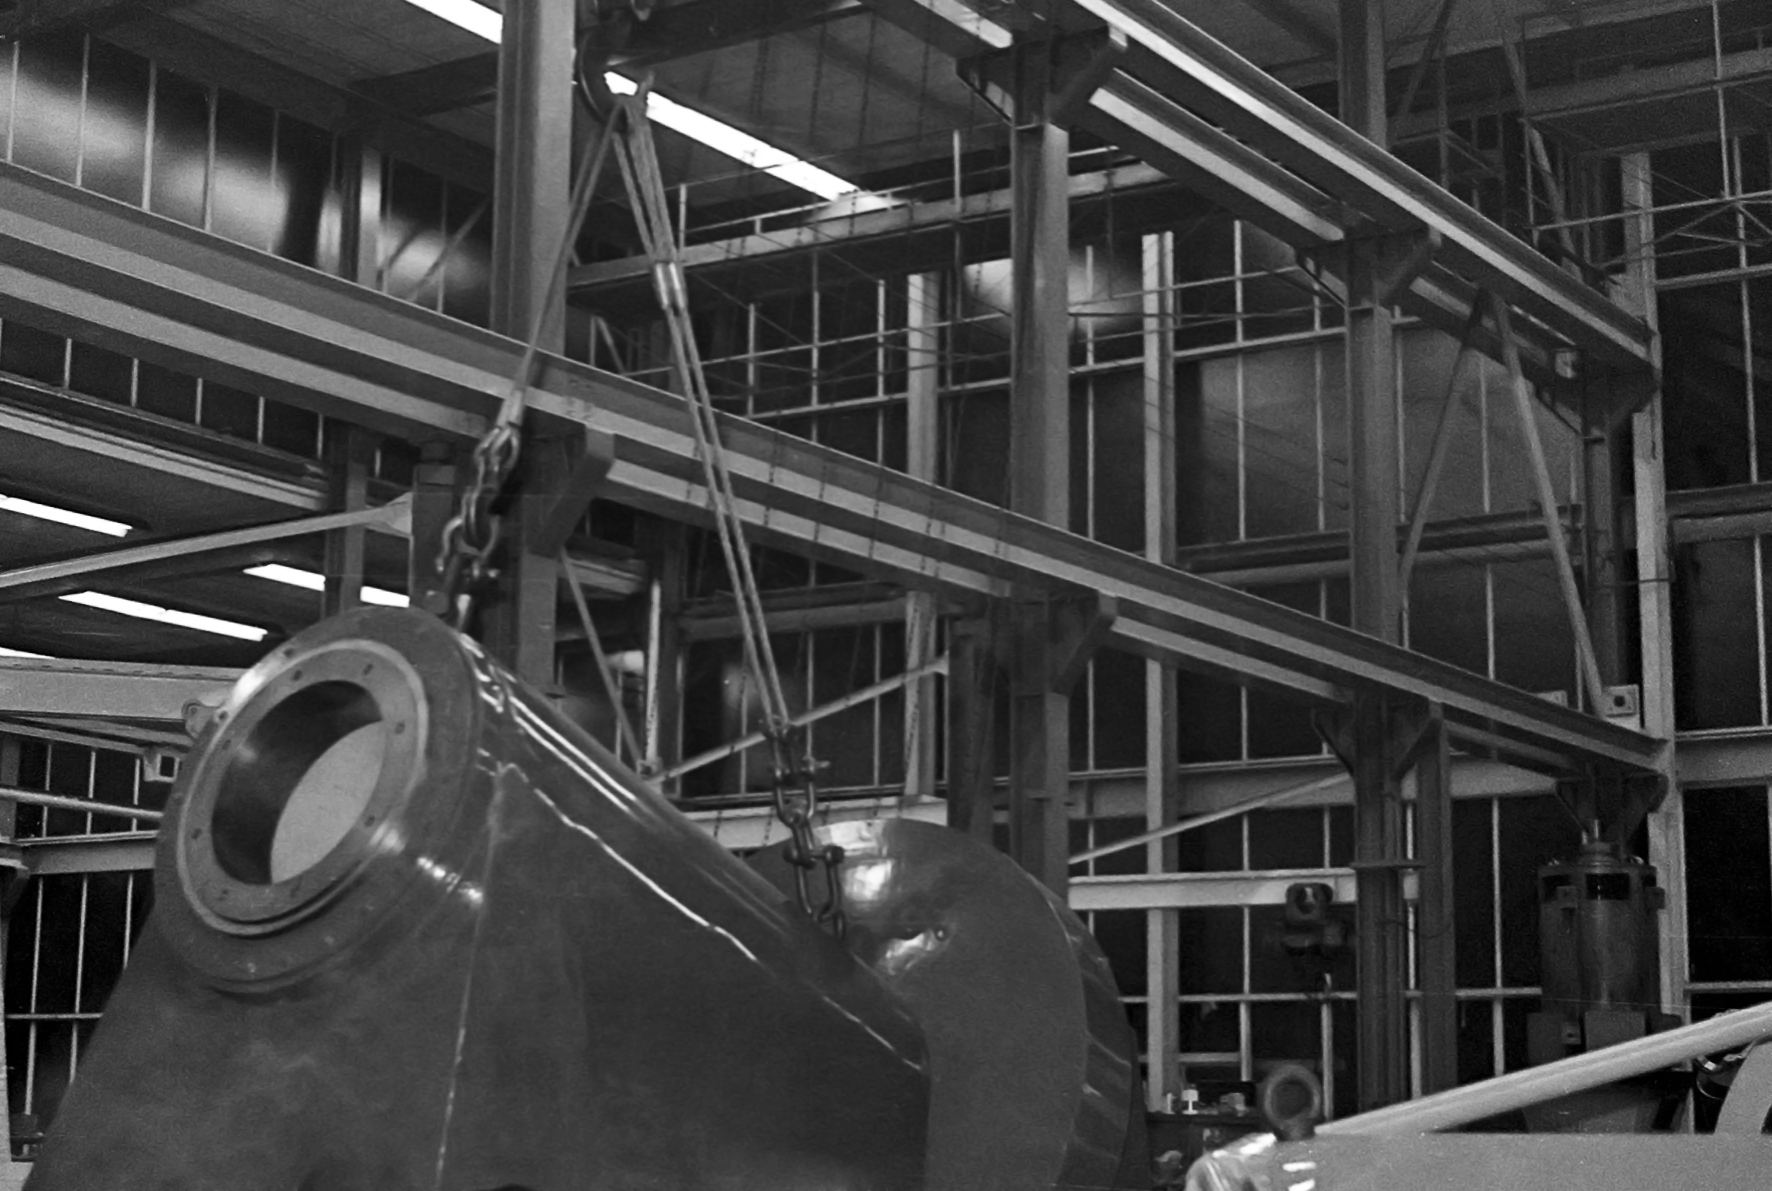

Assembling the ESO 1-metre telescope

The ESO 1-metre telescope was the first telescope installed at the La Silla Observatory, in 1966. It was used until 1994 as a photometric telescope, both in the visible with a single channel photometer, and in the infrared with an InSb photometer and a bolometer. Since 1994 it has been fully dedicated to the DENIS project.

Credit: ESO